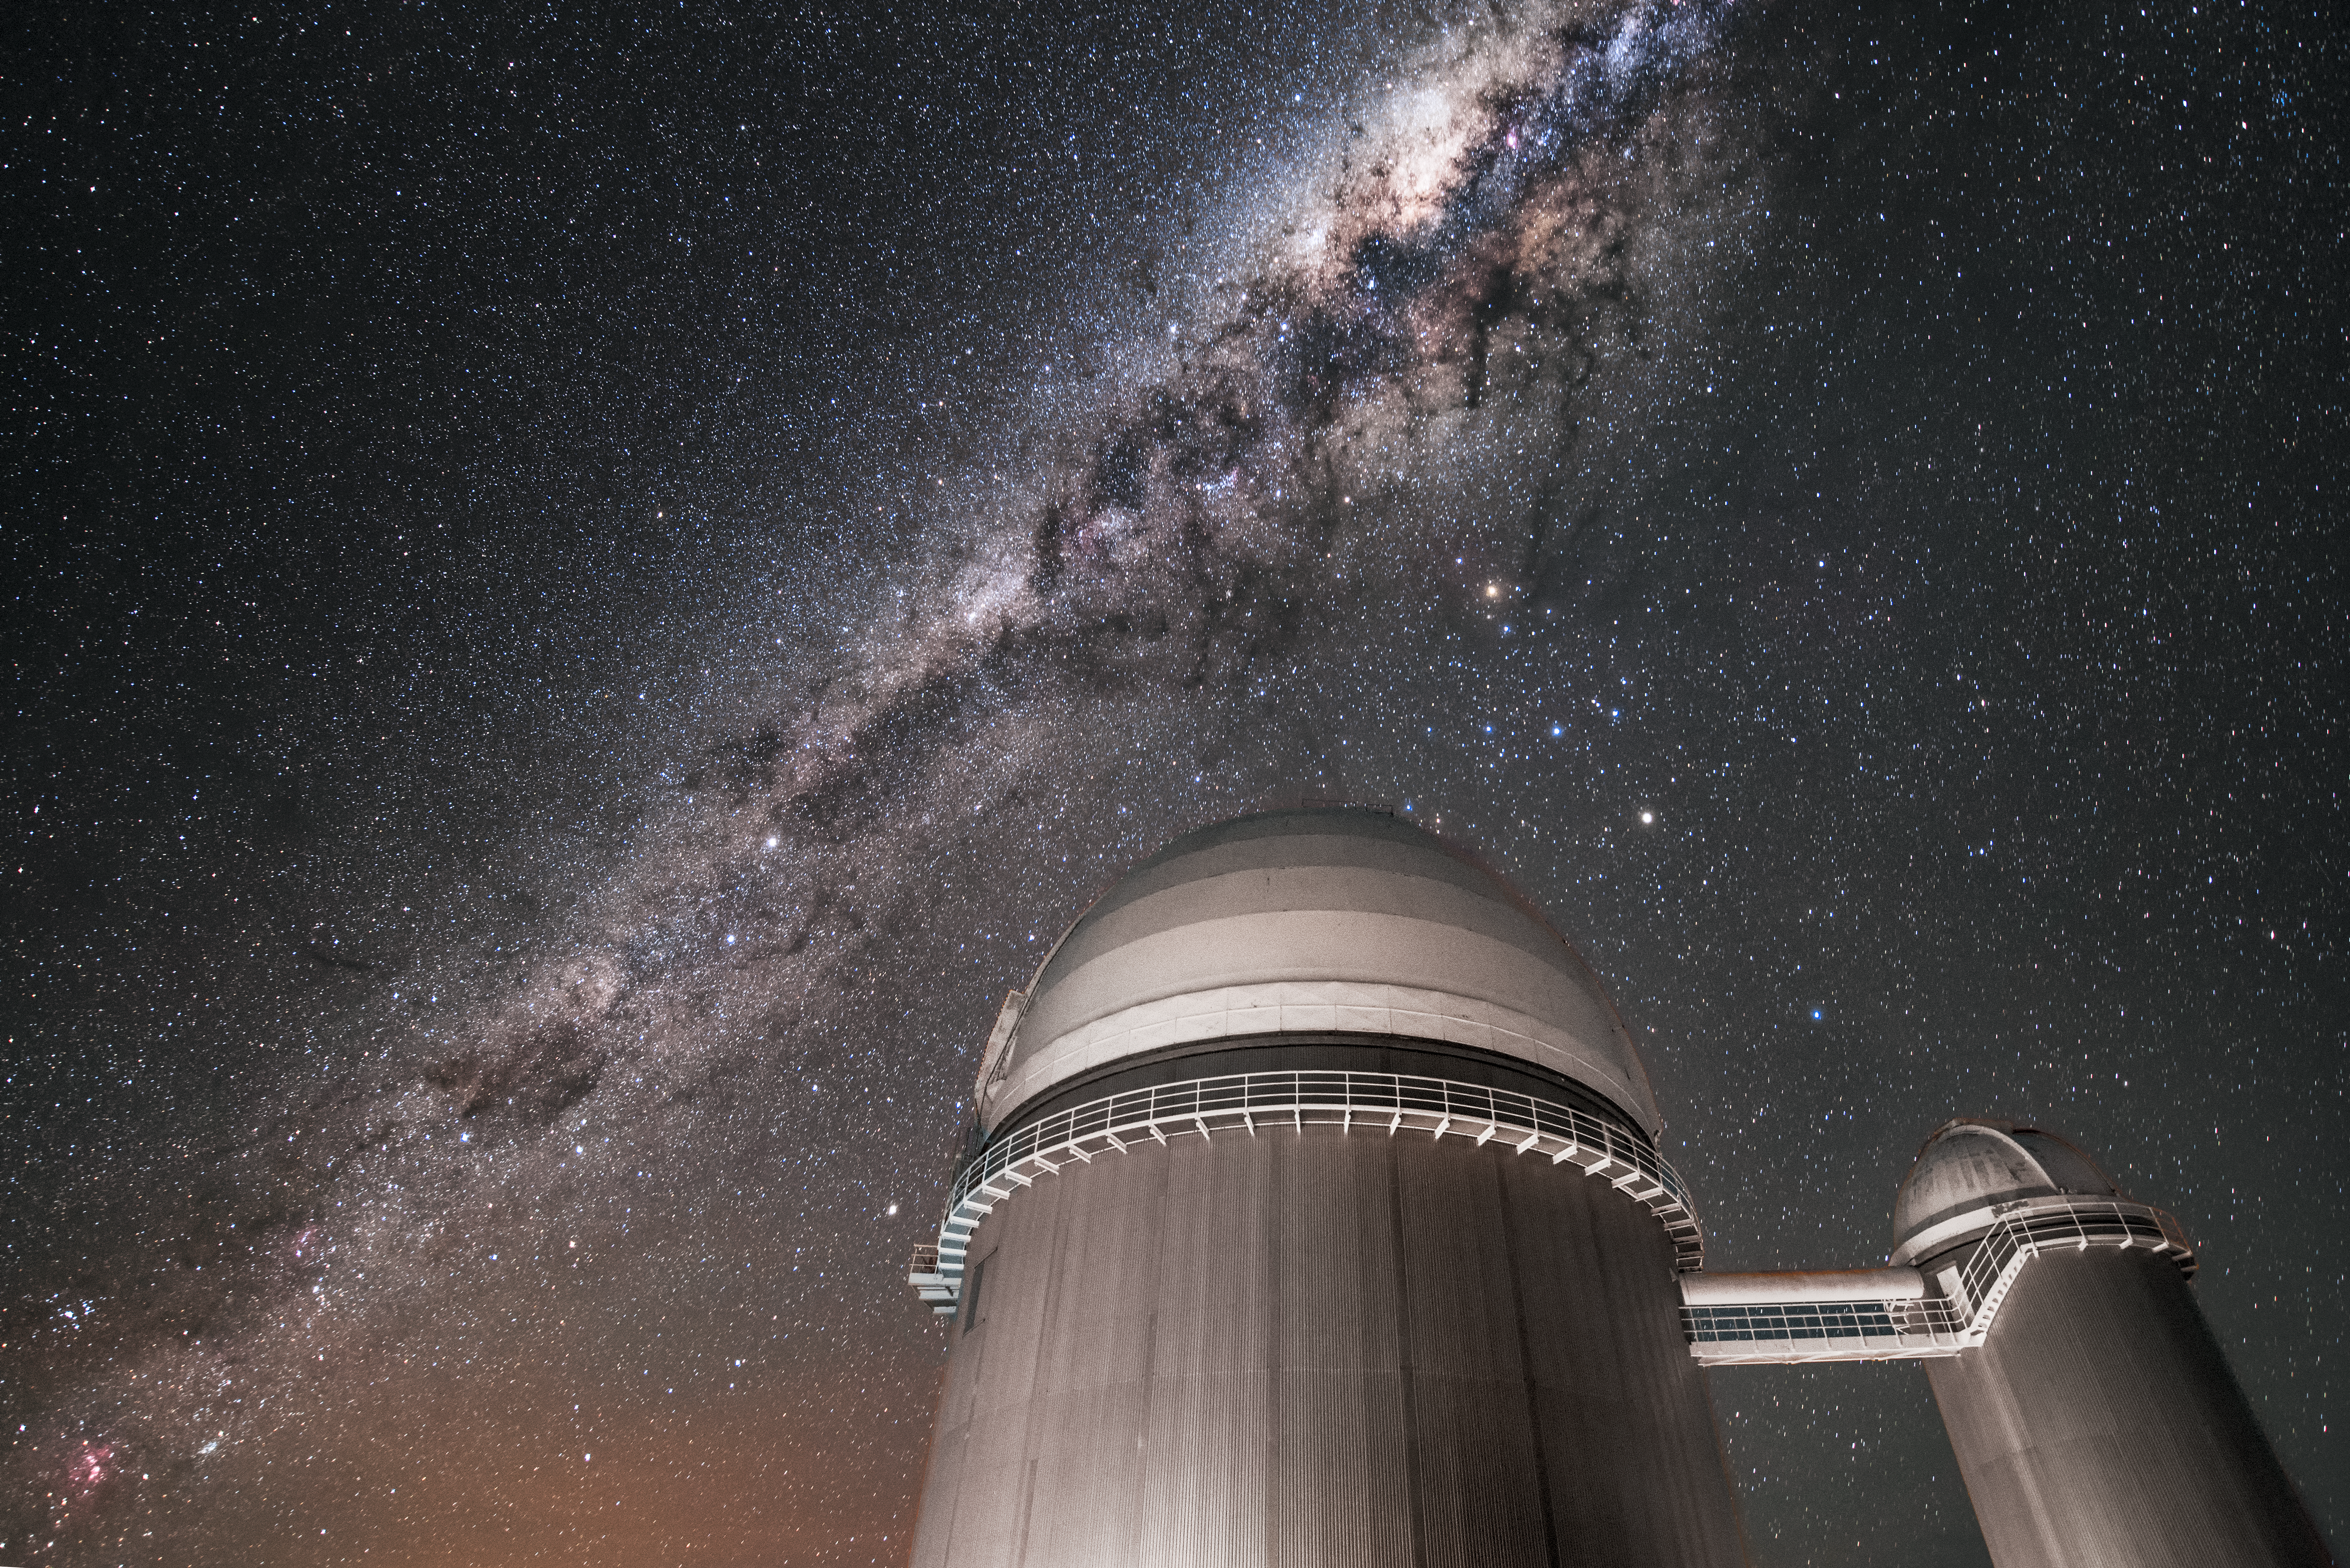

Archway over La Silla

The intricate glow of the Milky Way arches over the ESO's La Silla Observatory, located in northern Chile. Below, the bridged domes of ESO's 3.6-metre telescope (left) and the decommissioned Coudé Auxiliary Telescope (right) reach towards the sky.

Credit: ESO/A. Ghizzi Panizza (www.albertoghizzipanizza.com)